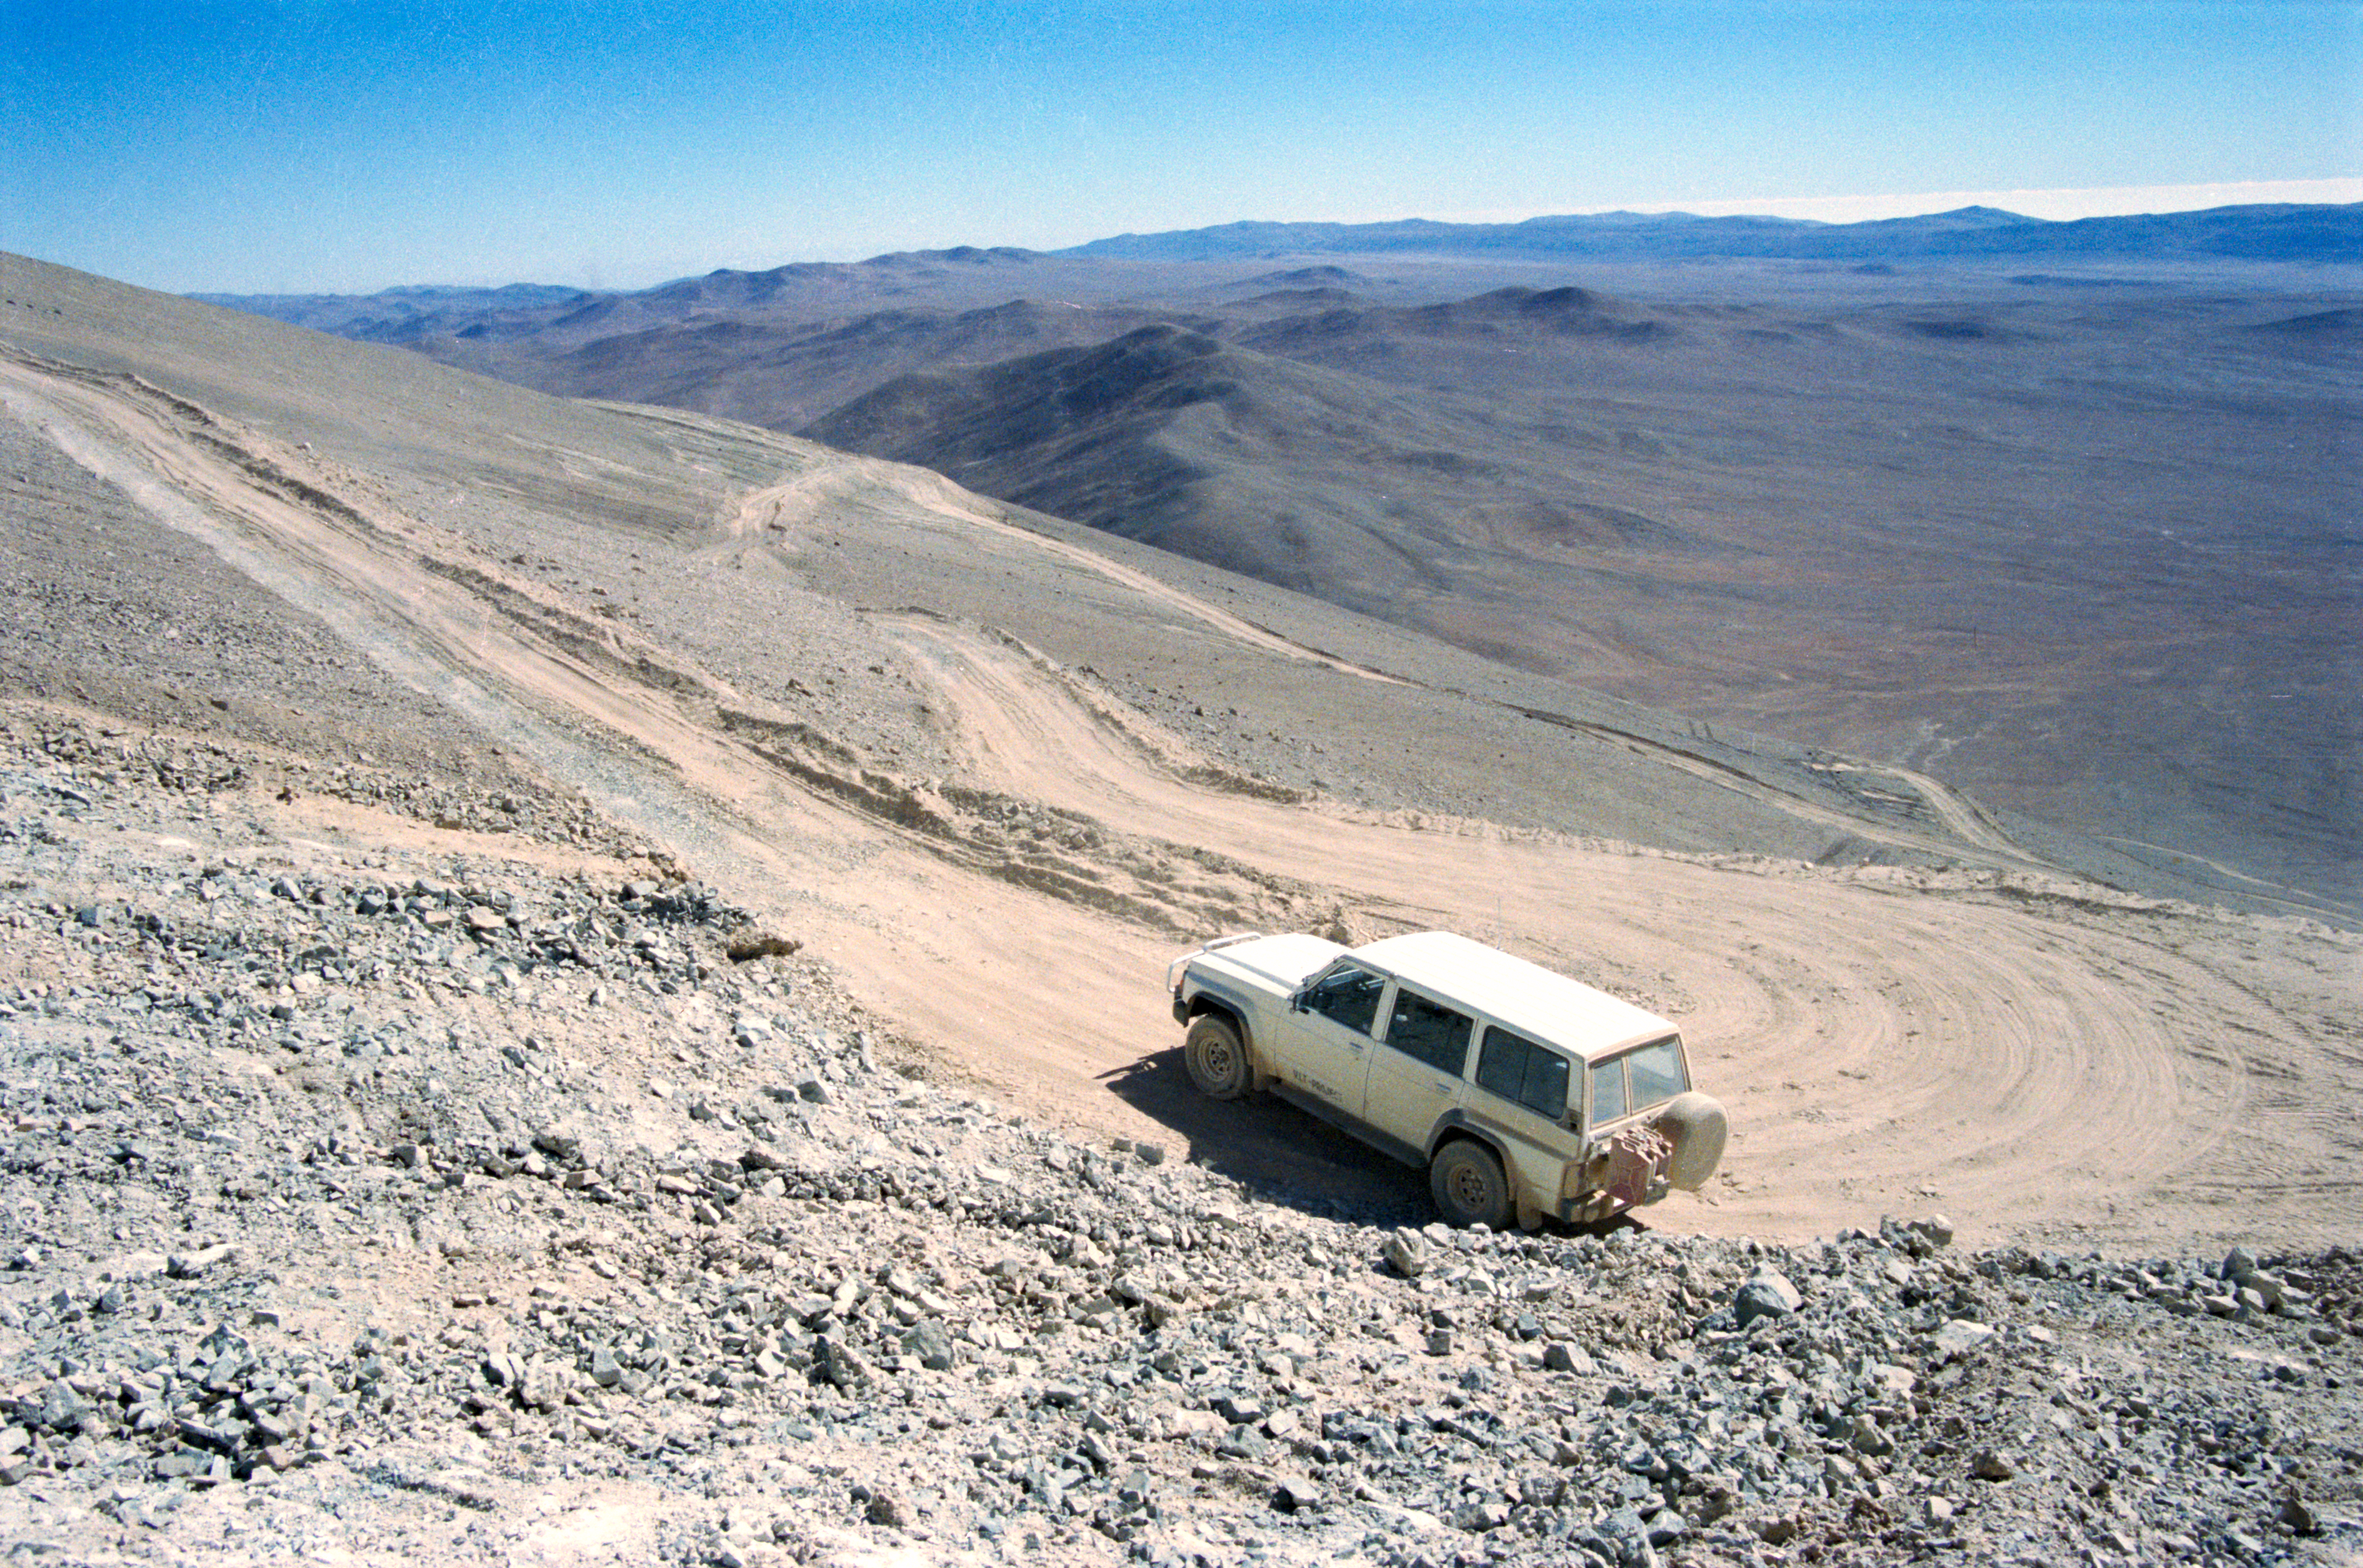

VLT site testing

The team going up the slopes of Armazones during the VLT site testing in the late 1980s.

Credit: ESO/H-E. Schuster